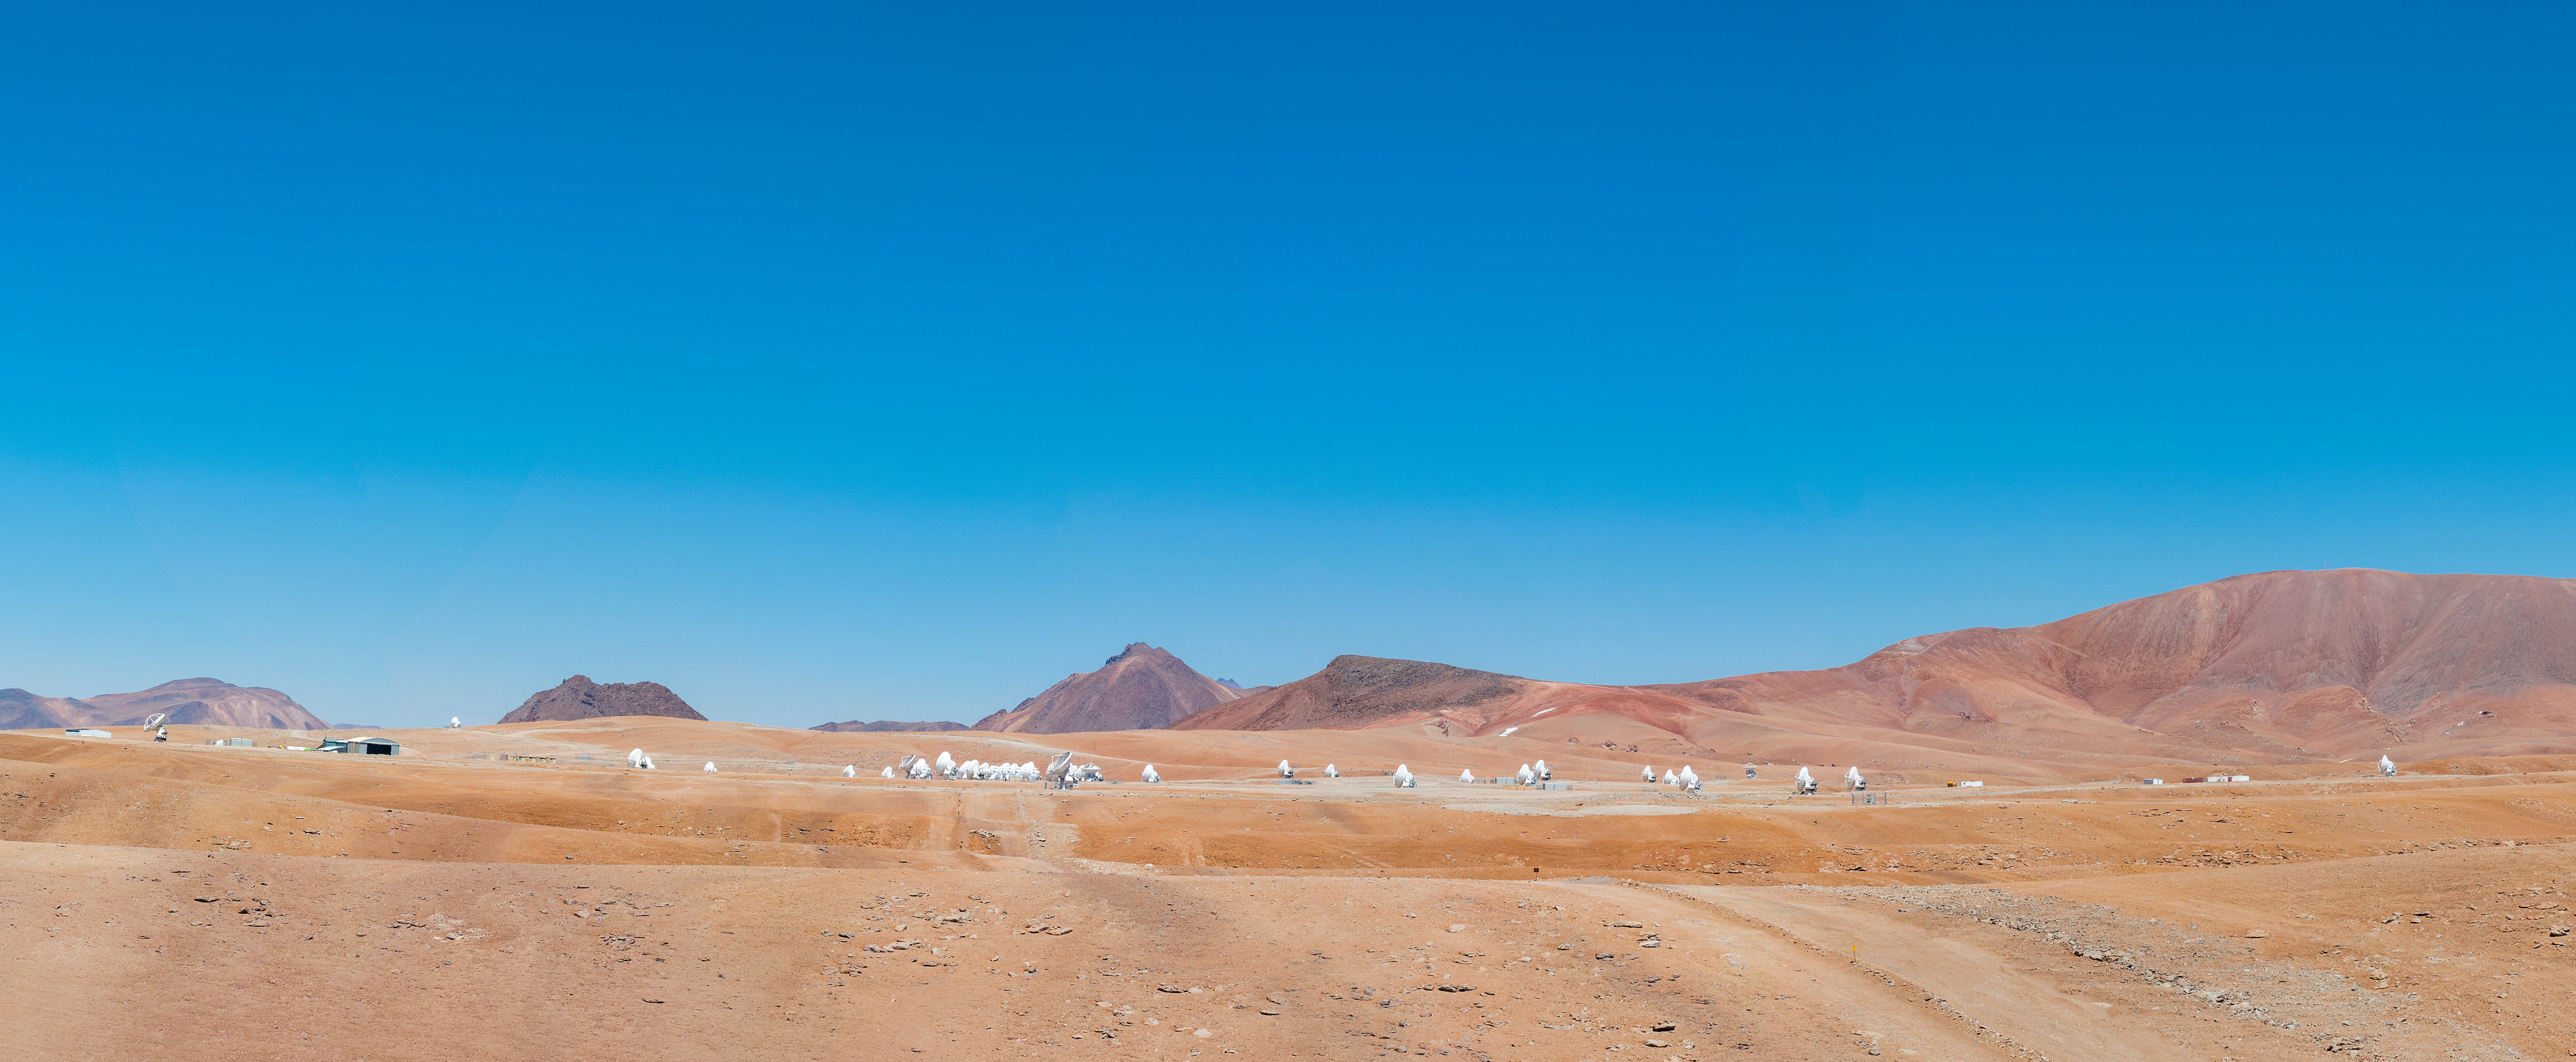

AOS Panorama.

AOS Panorama.

Credit: Sergio Otárola - ALMA (ESO/NAOJ/NRAO)